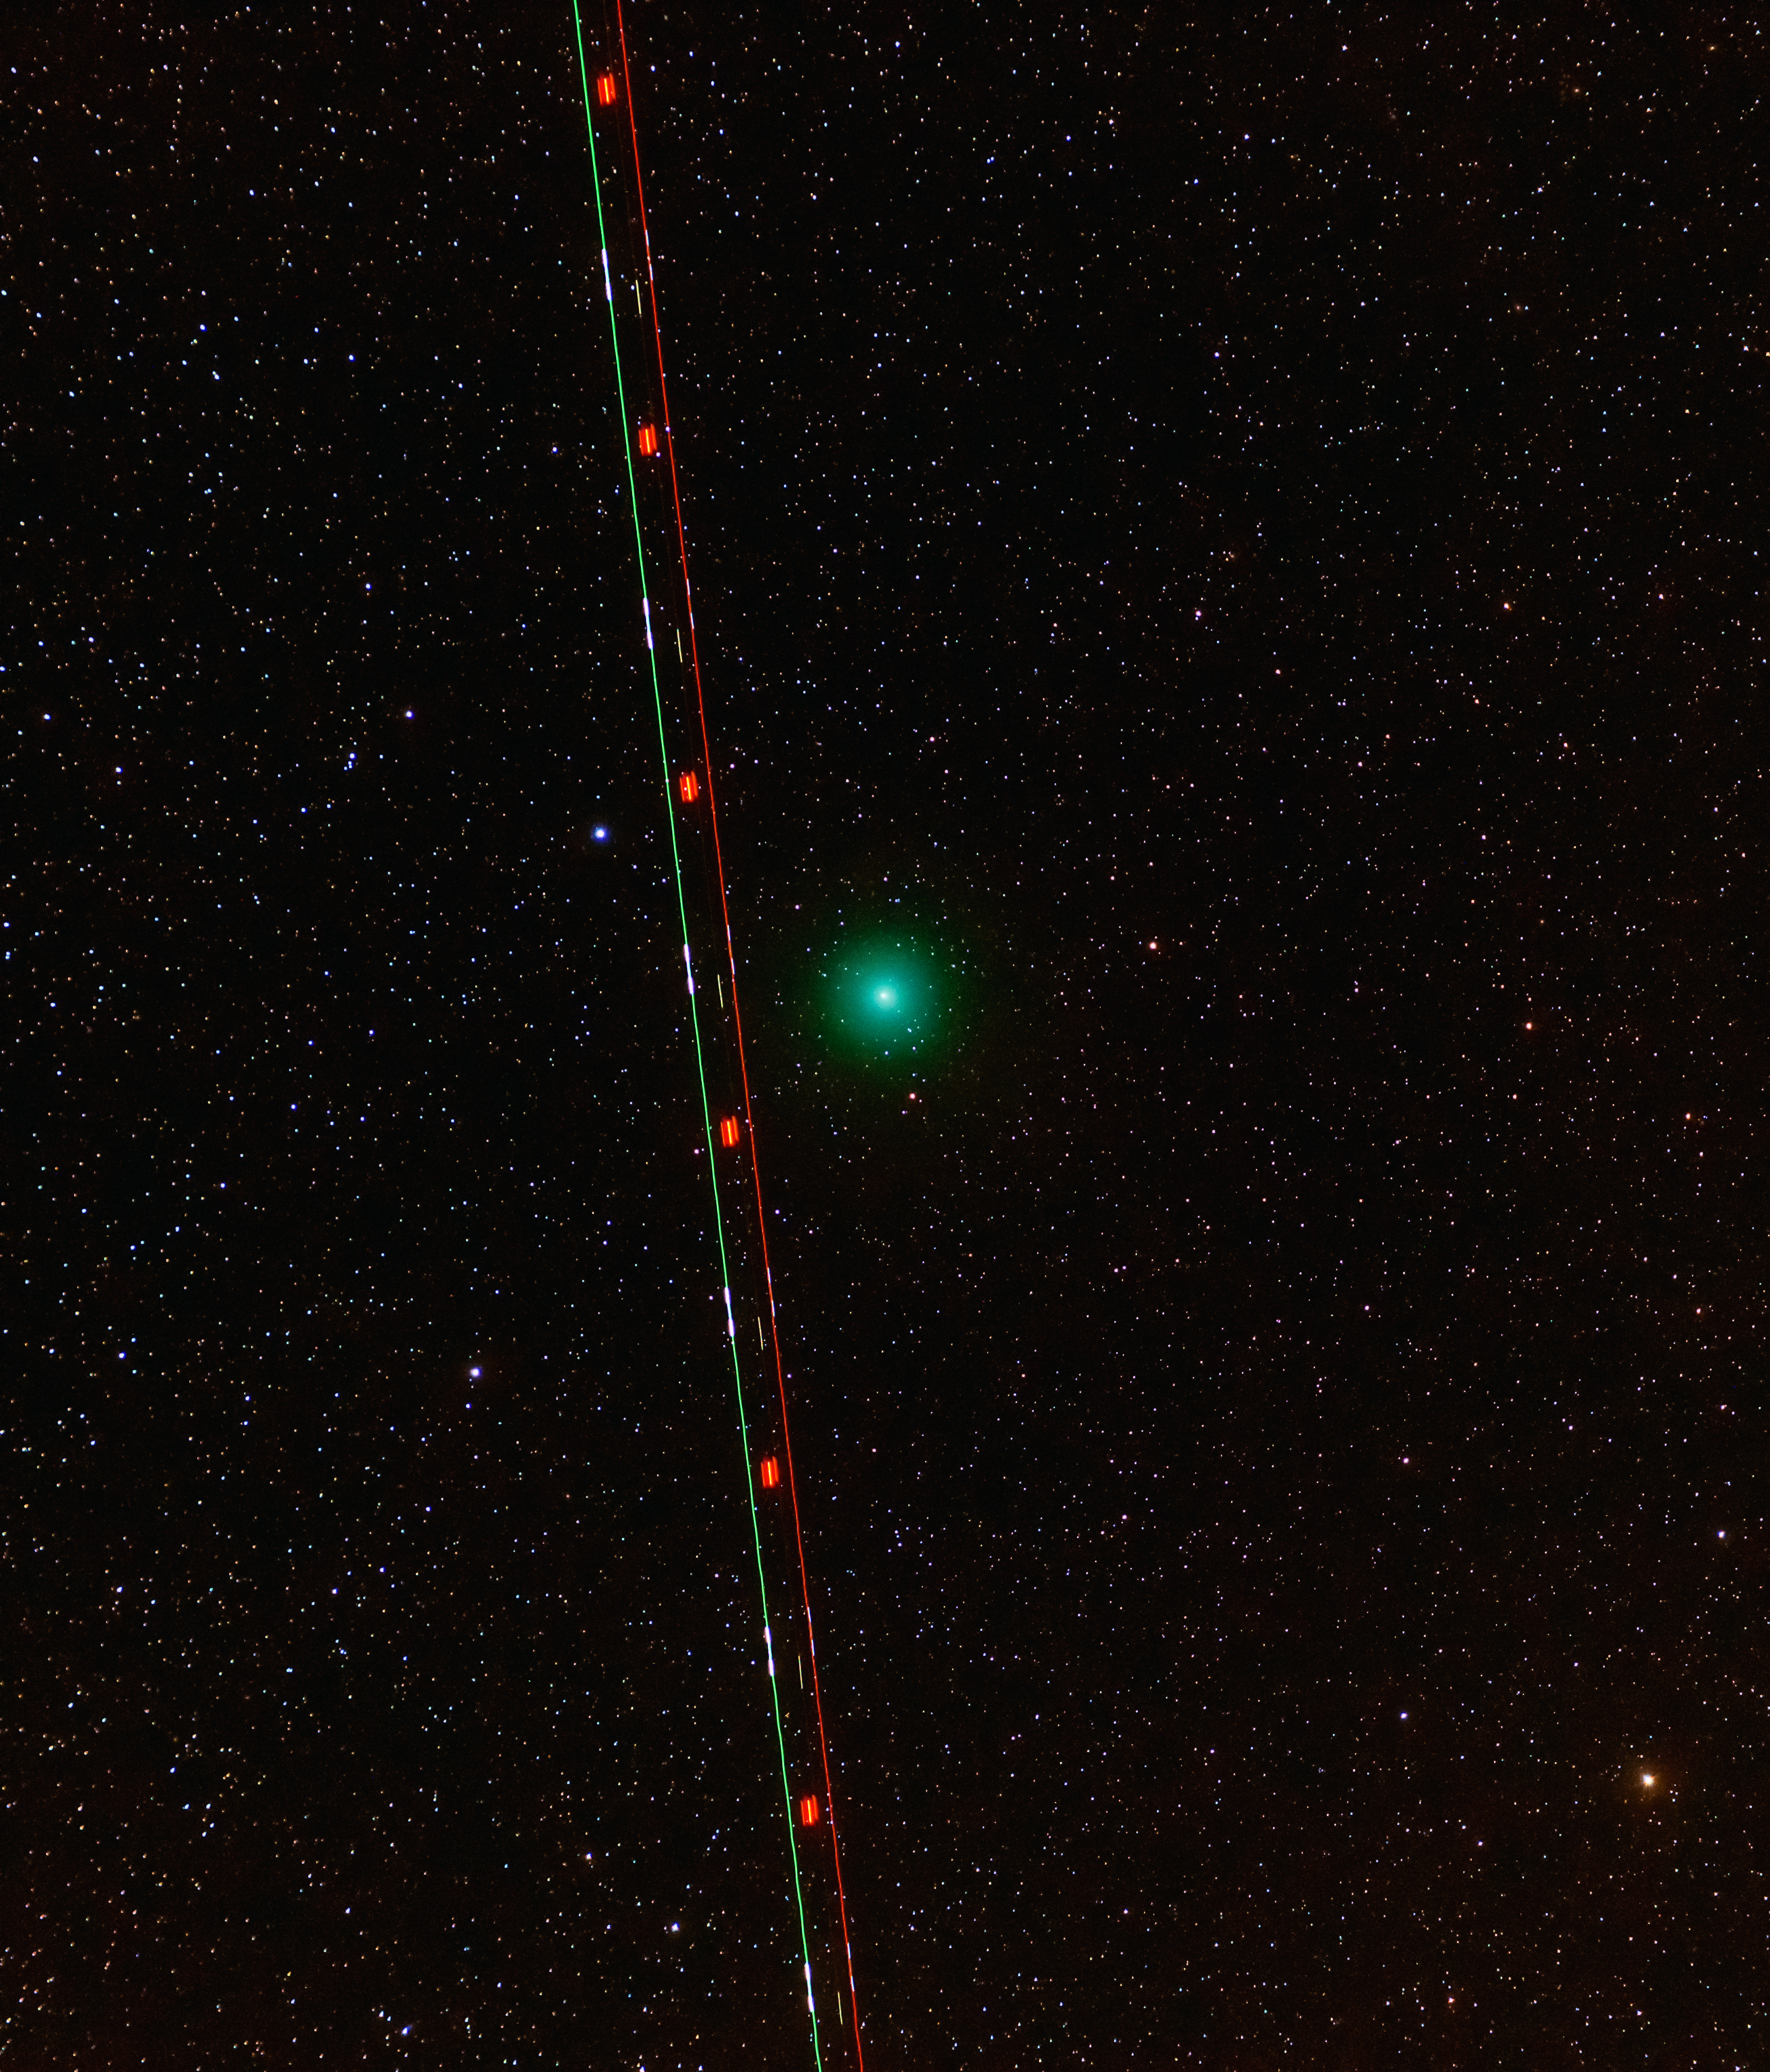

Comet 46P/Wirtanen

Comet 46P/Wirtanen and a commercial plane over Paranal Observatory.

Credit: G. Hüdepohl (atacamaphoto.com)/ESO